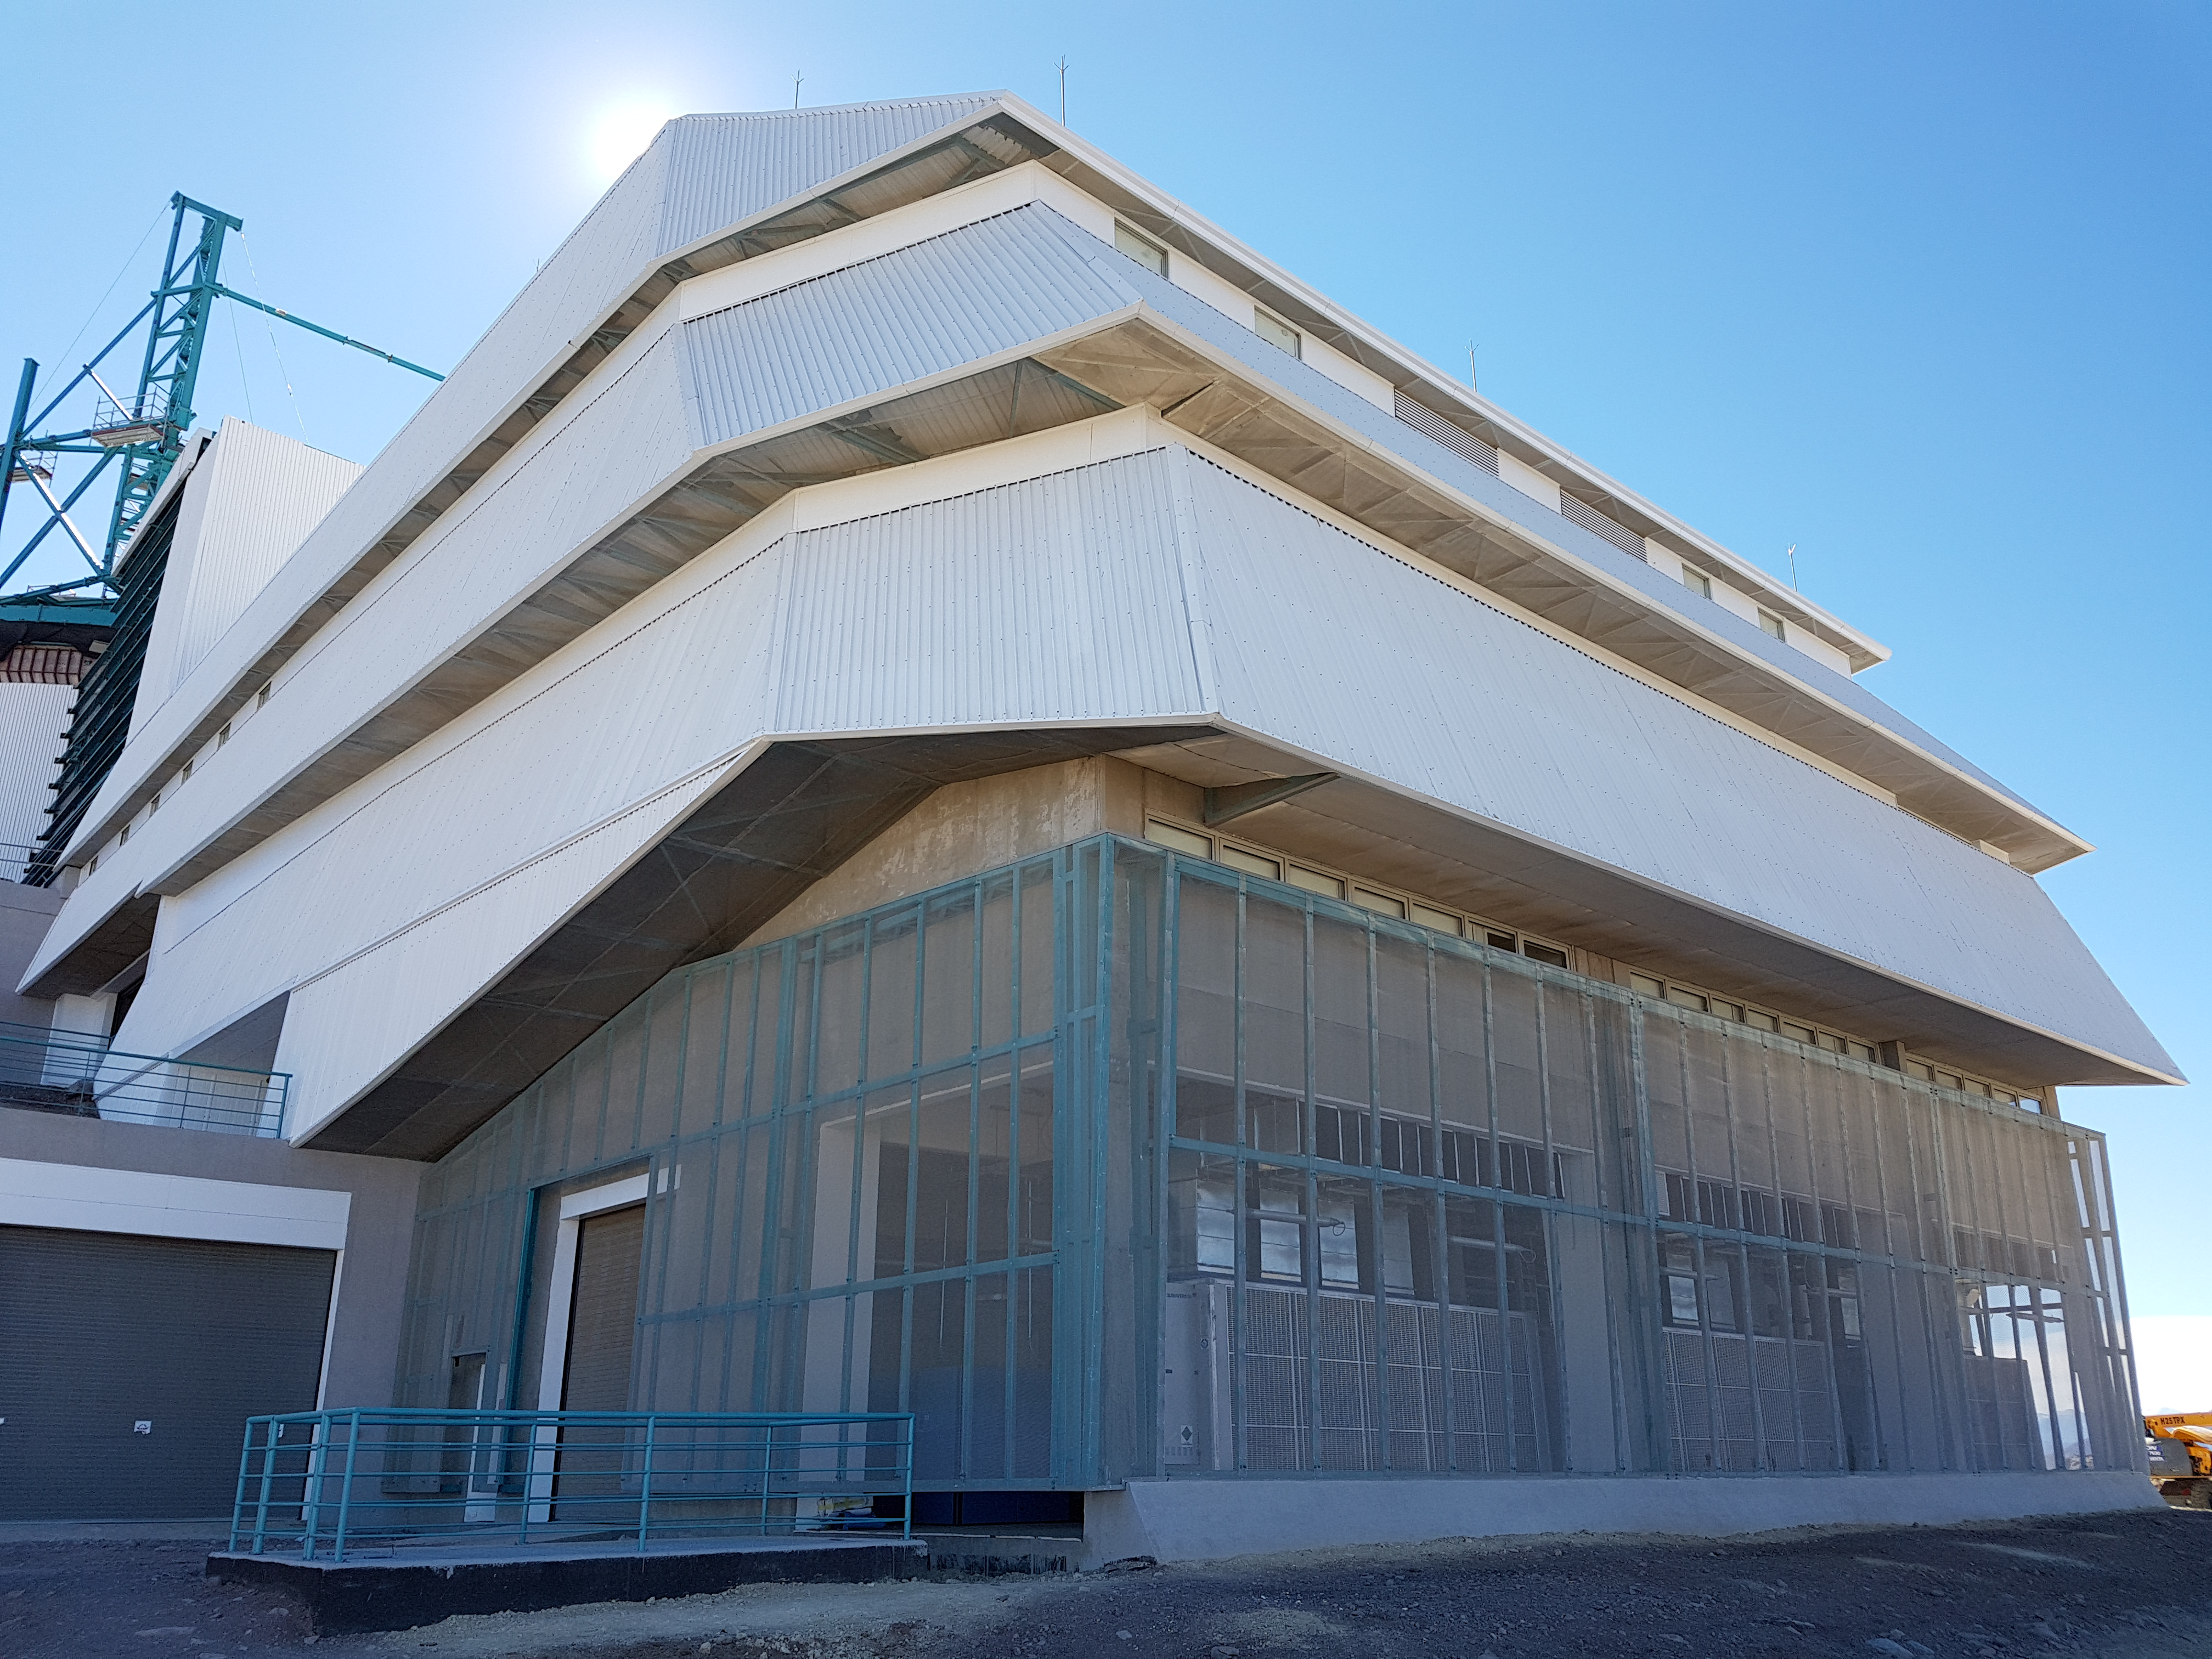

Weekly Construction Photos

Exterior view of the LSST Summit Facility building.

Credit: Rubin Observatory/NSF/AURA